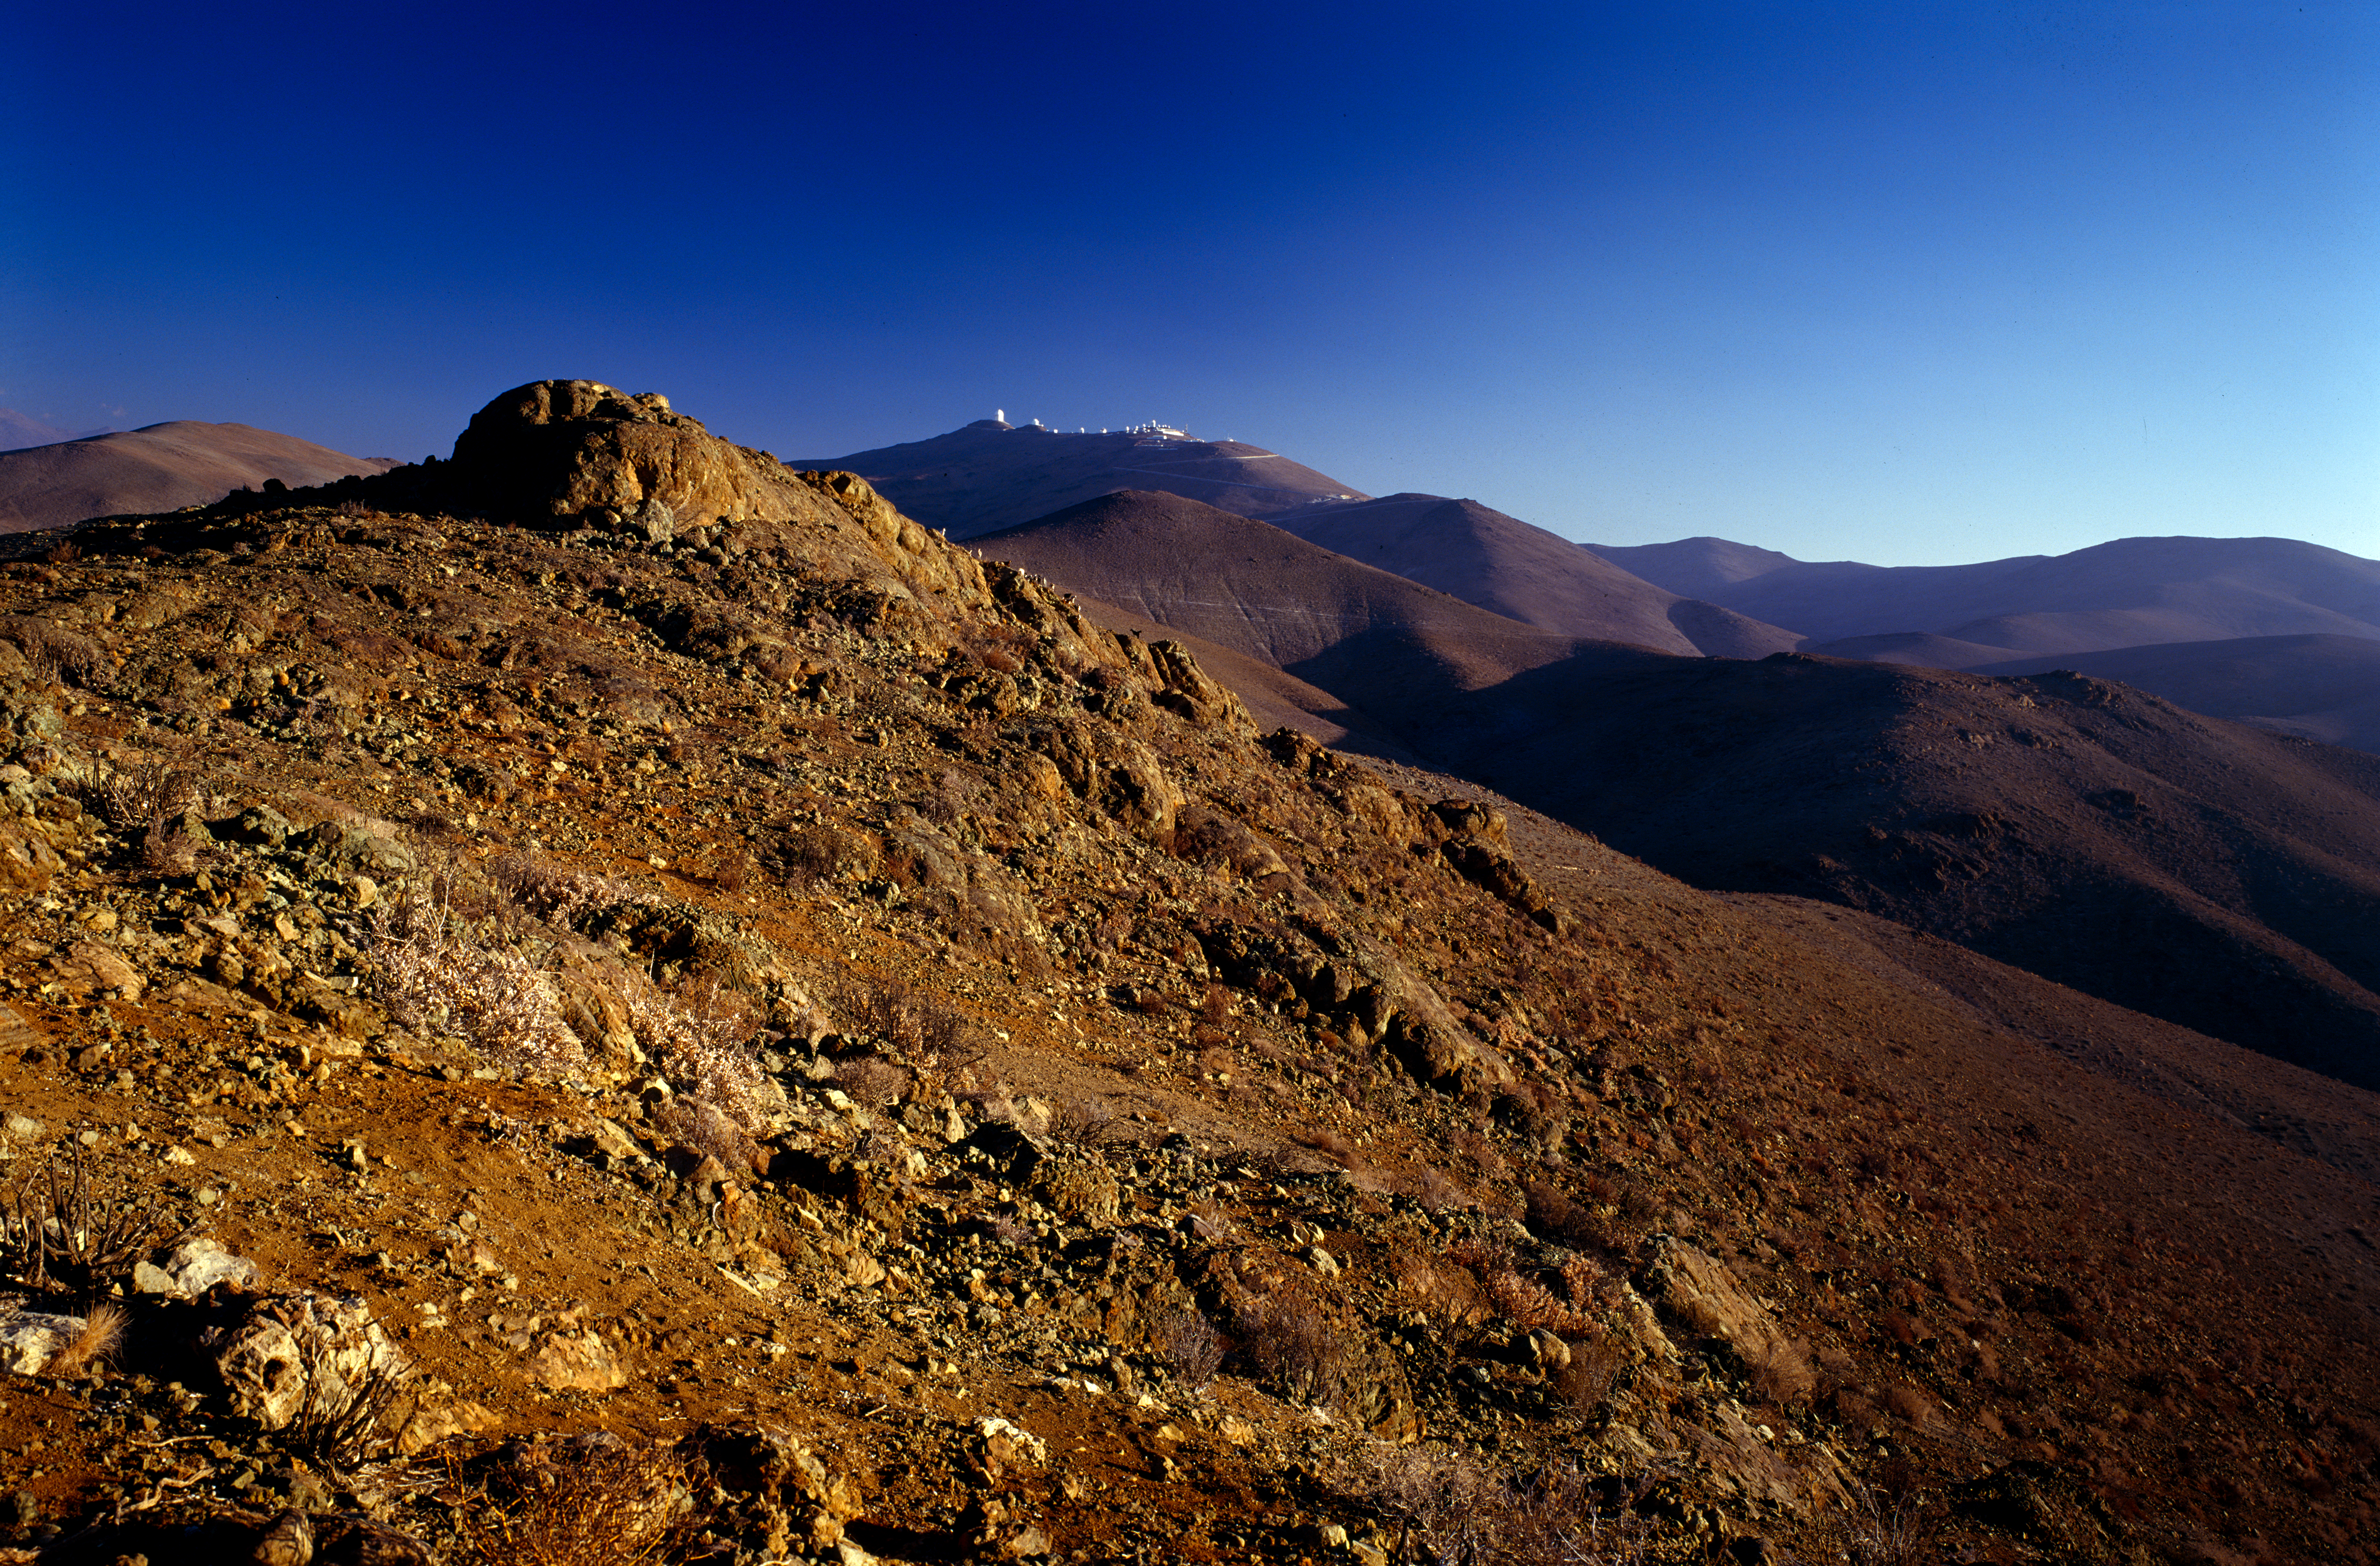

La Silla Observatory

At a distance we can see the La Silla Observatory in Chile. This image was obtained in February 1996.

Credit: ESO/H.H.Heyer